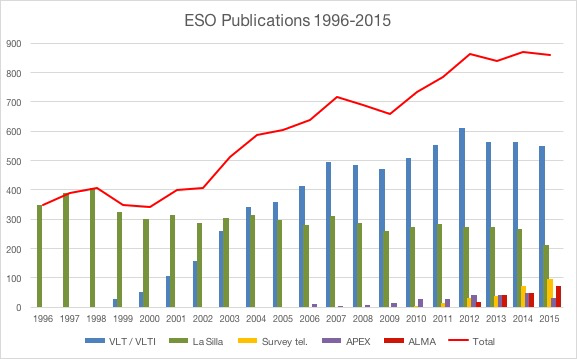

Number of papers published using observations from ESO facilities

The number of refereed papers published based on data from ESO telescopes over the period 1996 to the 2015. These numbers are from the ESO Telescope Bibliography (telbib).

Credit: ESO